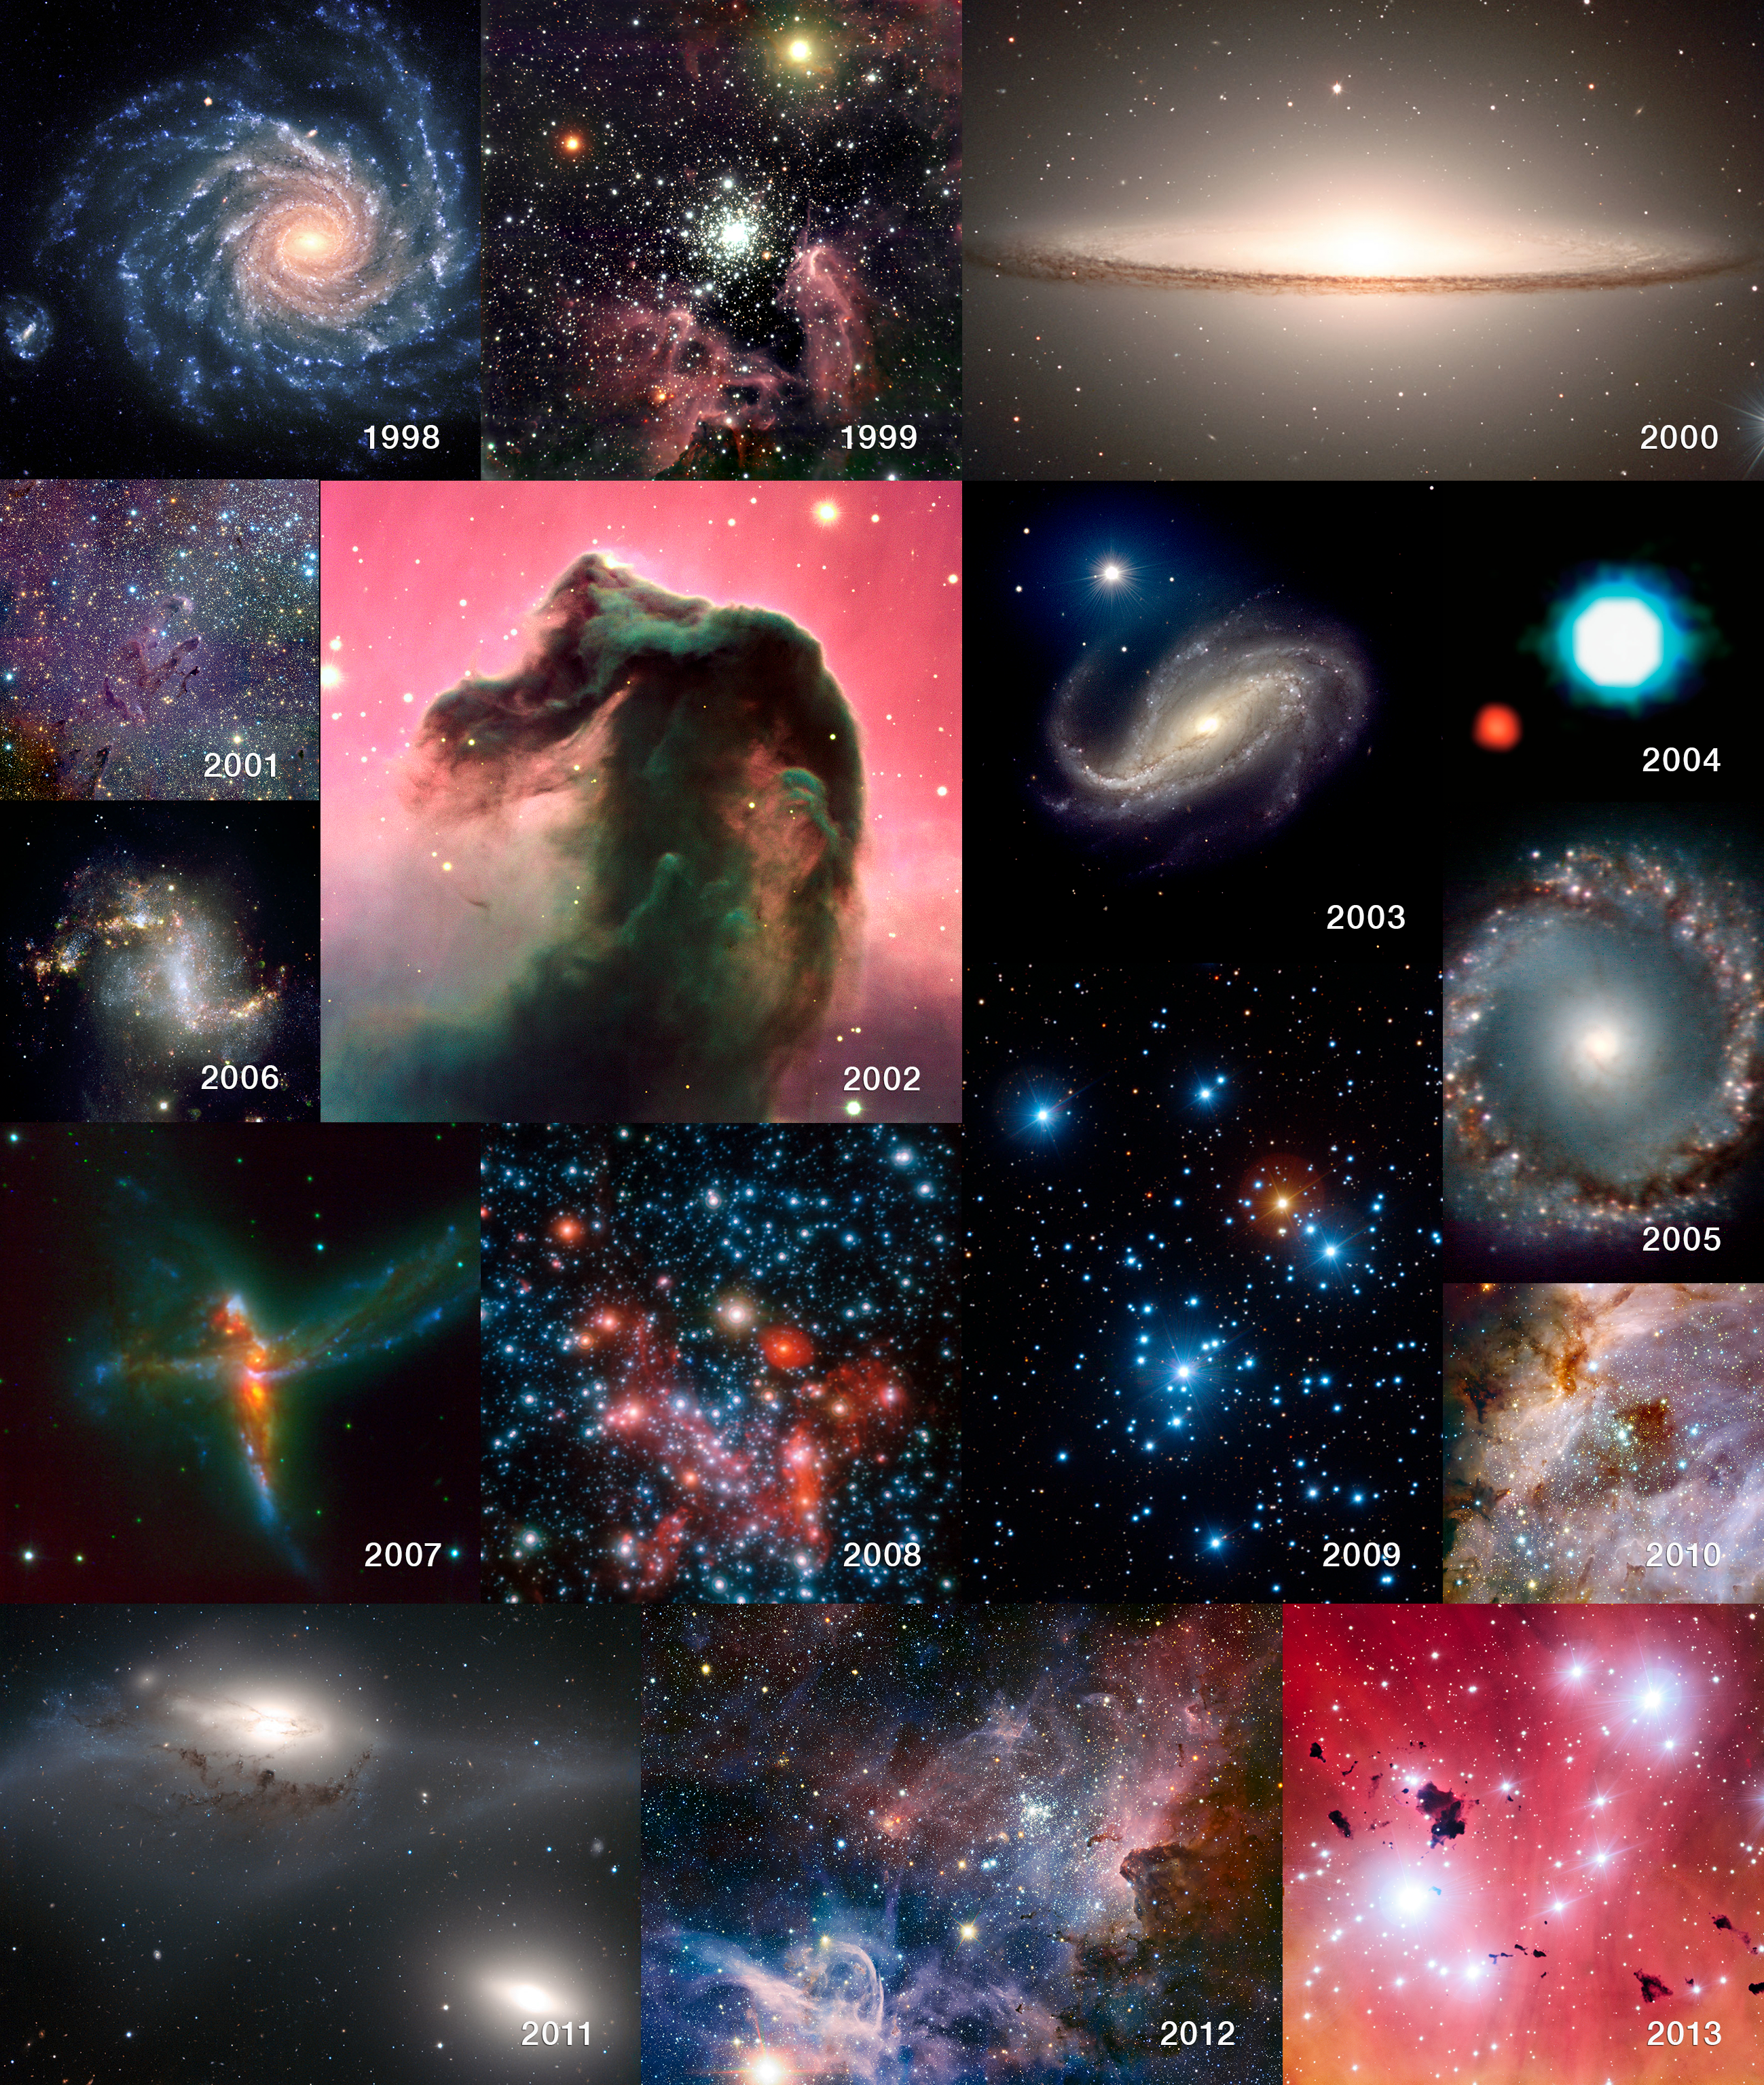

Fifteen years of the Very Large Telescope

This selection of images — one per year in the life of the VLT — gives a taste of its huge scope and scientific productivity since first light in May 1998. The images are as follows: 1998: NGC 1232 (eso9845), 1999: NGC 3603 (eso9946), 2000: Messier 104, the Sombrero Galaxy (eso0007), 2001: Messier 16 in the infrared (eso0142), 2002: the Horsehead Nebula (eso0202), 2003: NGC 613 (eso0338), 2004: first candidate exoplanet image (eso0428), 2005: NGC 1097 centre (eso0534), 2006: NGC 1313 (eso0643), 2007: ESO 593-IG 008 (eso0755), 2008: centre of the Milky Way (eso0846), 2009: the Jewel Box cluster (eso0940), 2010: Messier 17 in the infrared (potw1044a), 2011: the Eyes galaxies (eso1131), 2012: the Carina Nebula in the infrared (eso1208) and 2013: IC 2944 (eso1322).

Credit: ESO/P.D. Barthel/M. McCaughrean/M. Andersen/S. Gillessen et al./Y. Beletsky (LCO)/R. Chini/T. Preibisch